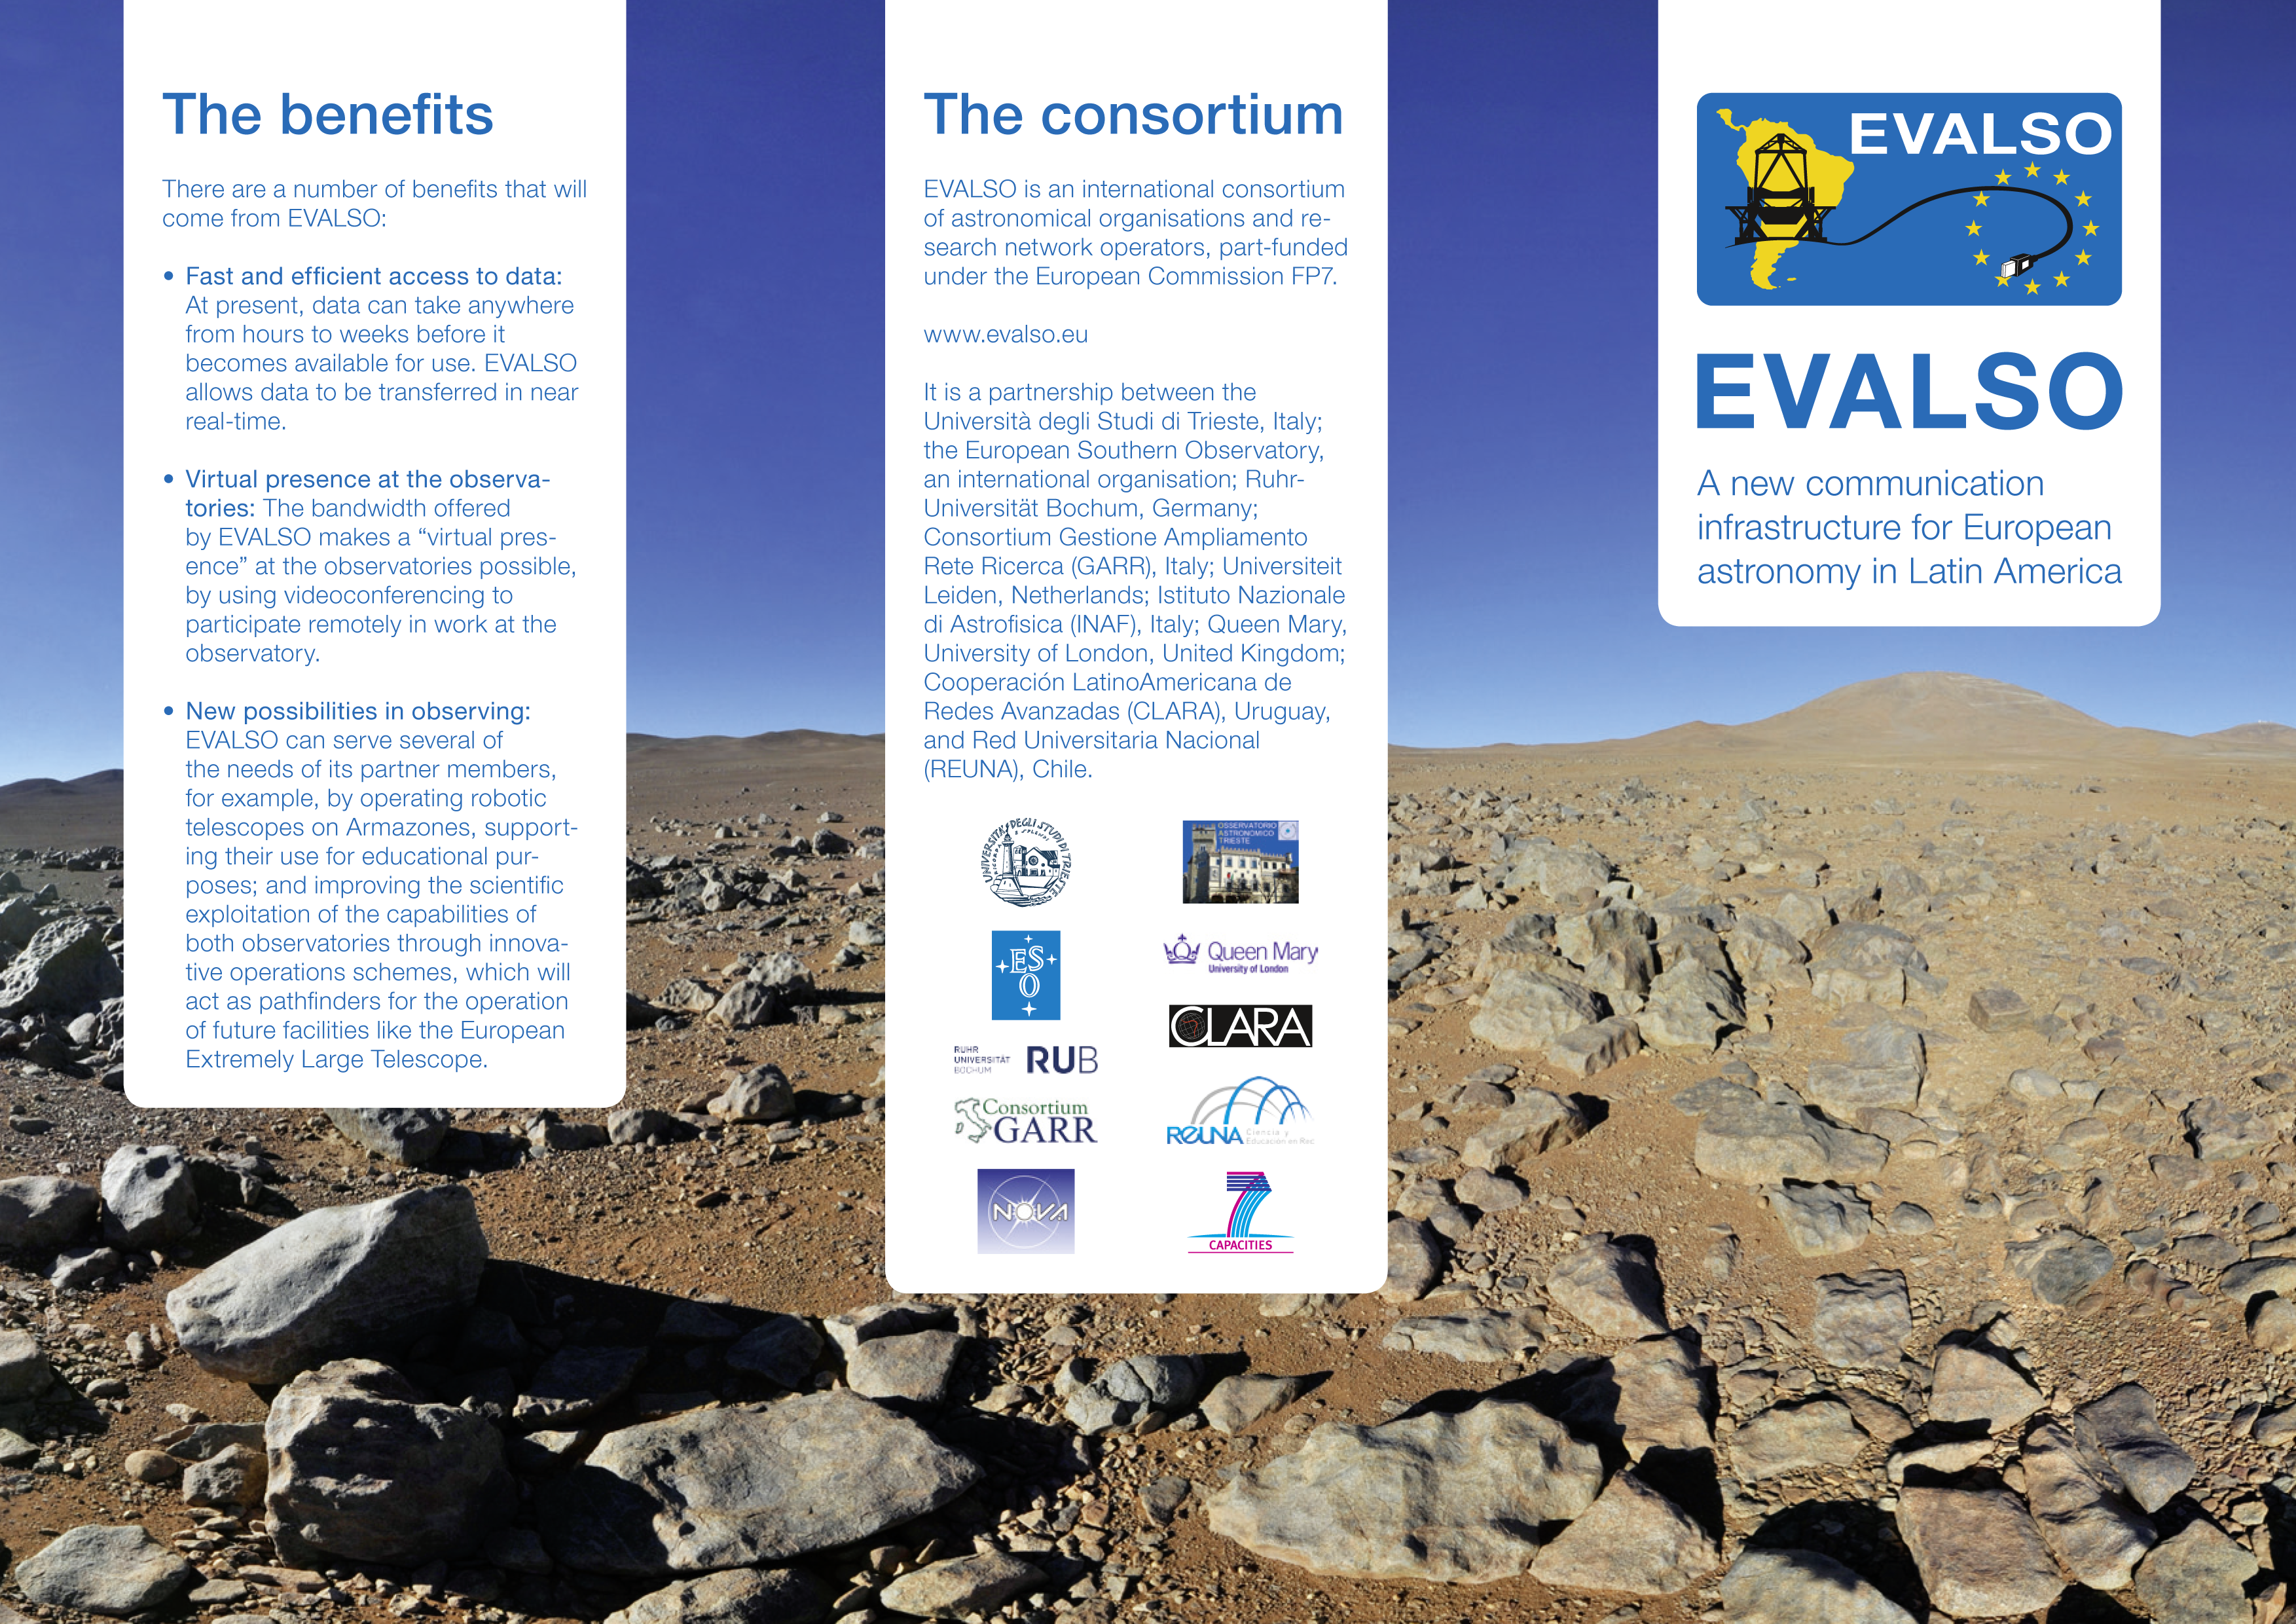

The EVALSO leaflet

ESO and its partners in an international consortium are in the final stages of building EVALSO, a new data infrastructure in Chile. This brochure explains the why, the where and the how — why this fast data link is necessary, where it is located, and how the cutting-edge technology will make a big difference for operations at ESO and its partner institutions.

EVALSO is an international consortium of astronomical organisations and research network operators, part-funded under the European Commission FP7.

It is a partnership between Universita degli Studi di Trieste, Italy; ESO; Ruhr-Universität Bochum, Germany; Consortium GARR (Gestione Ampliamento Rete Ricerca), Italy; Universiteit Leiden, Netherlands; Istituto Nazionale di Astrofisica, Italy; Queen Mary, University of London, United Kingdom; Cooperación LatinoAmericana de Redes Avanzadas (CLARA), Uruguay; and Red Universitaria Nacional (REUNA), Chile.

Credit: EVALSO